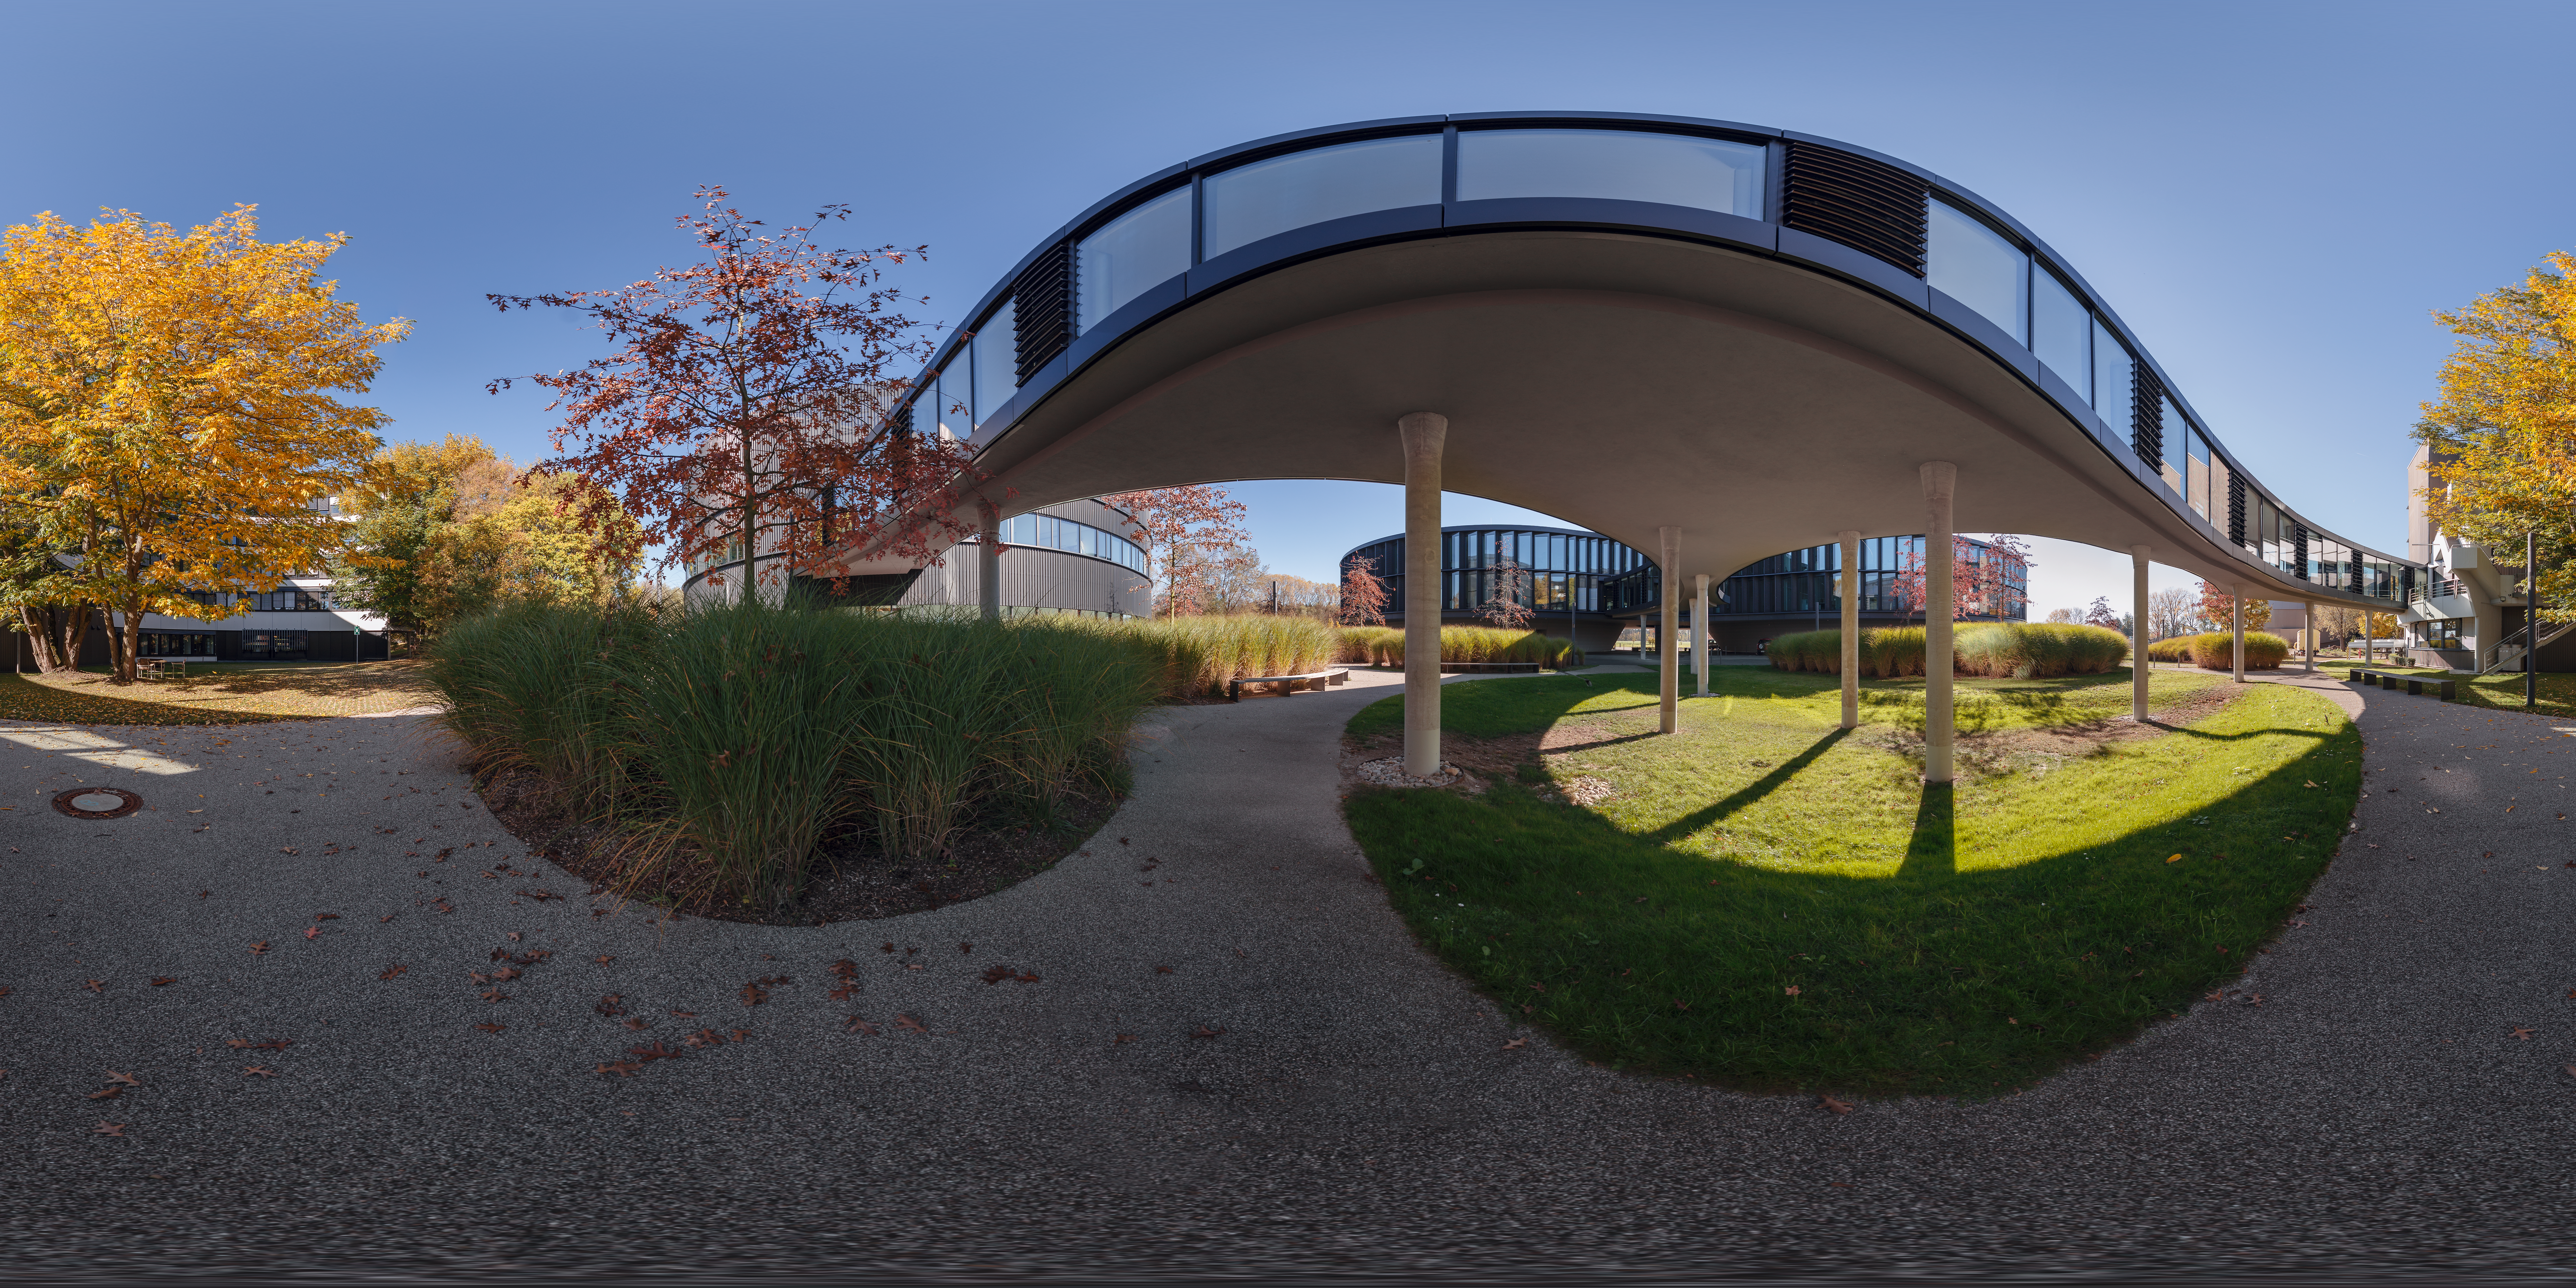

Outside ESO Headquarters in autumn

ESO Headquarters, located in Garching bei München, Germany, glows with the early autumnal leaves in this 360 degree photo taken for ESO virtual tours.

Credit: ESO/P. Horálek